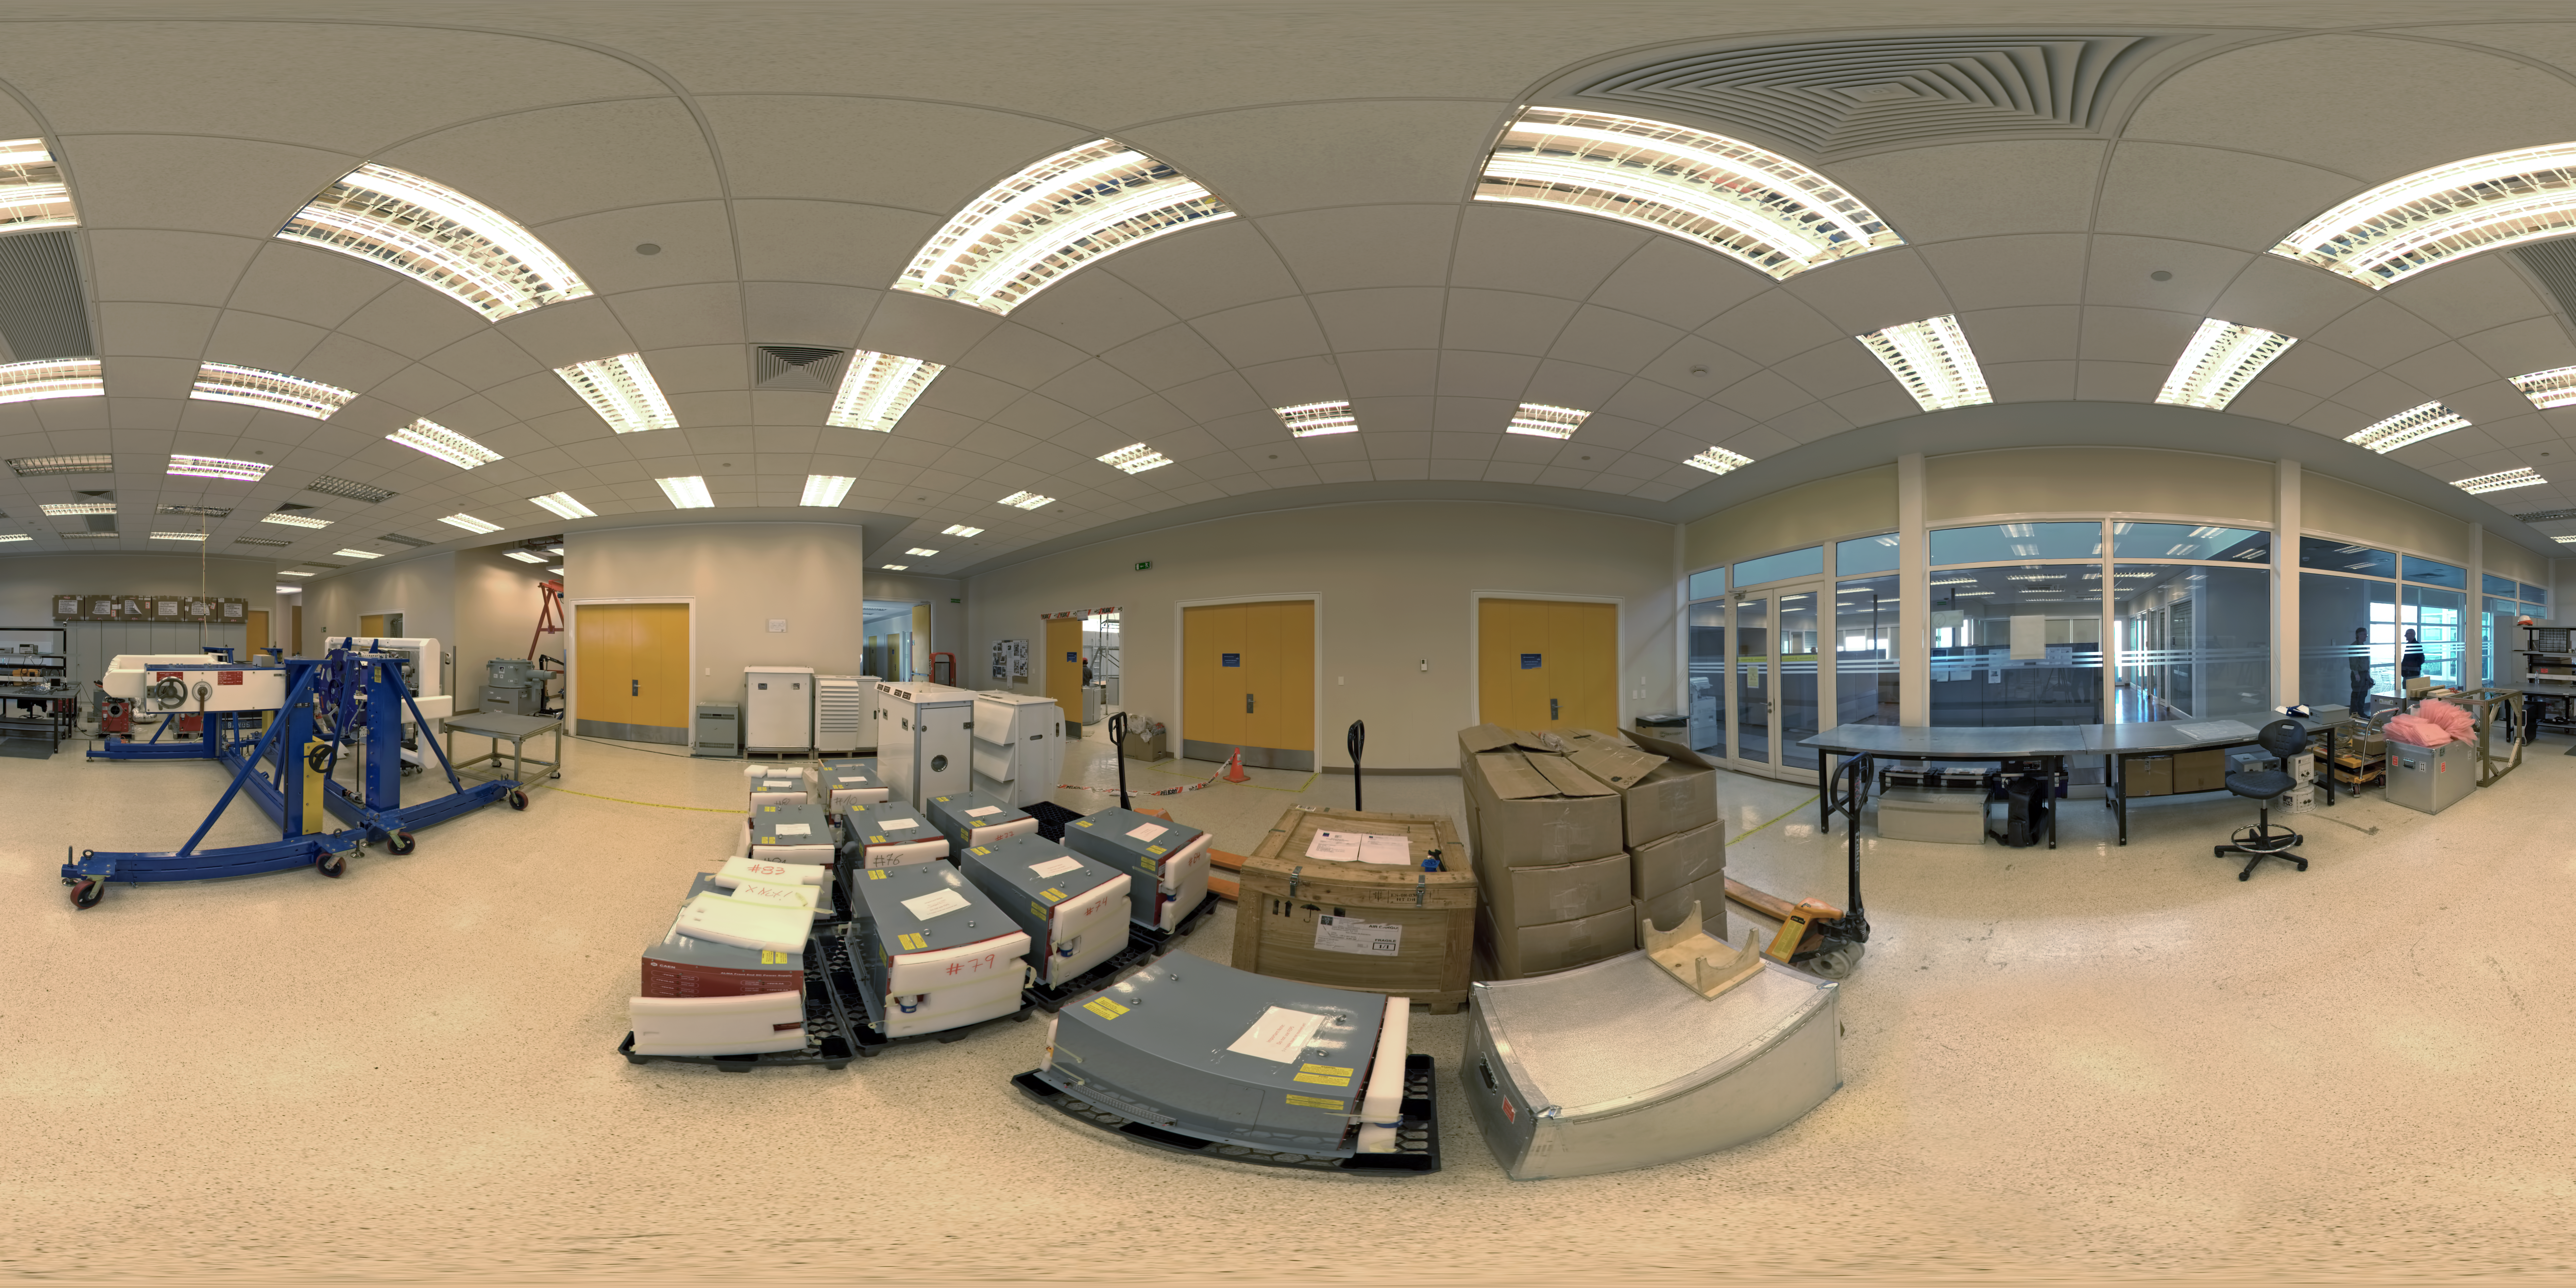

OSF front end lab panorama

A 360 degree panorama view inside a lab at ALMA’s Operations Support Facility (OSF). This site in the Chilean Andes lies at an altitude of 2900 metres and serves as the focal point for the ALMA operations. Antennas are assembled here before being moved to the Array Operations Site at 5000 metres altitude.

Credit: ESO